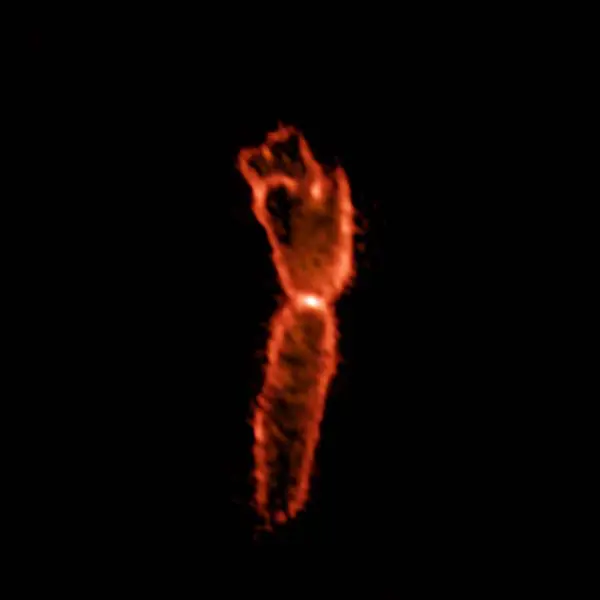

Boomerang Nebula

The agony of a star creates the Boomerang Nebula. What ALMA observes in orange happens at 21,000 times the distance between the Earth and the Sun.

Credit: ALMA (ESO/NAOJ/NRAO)